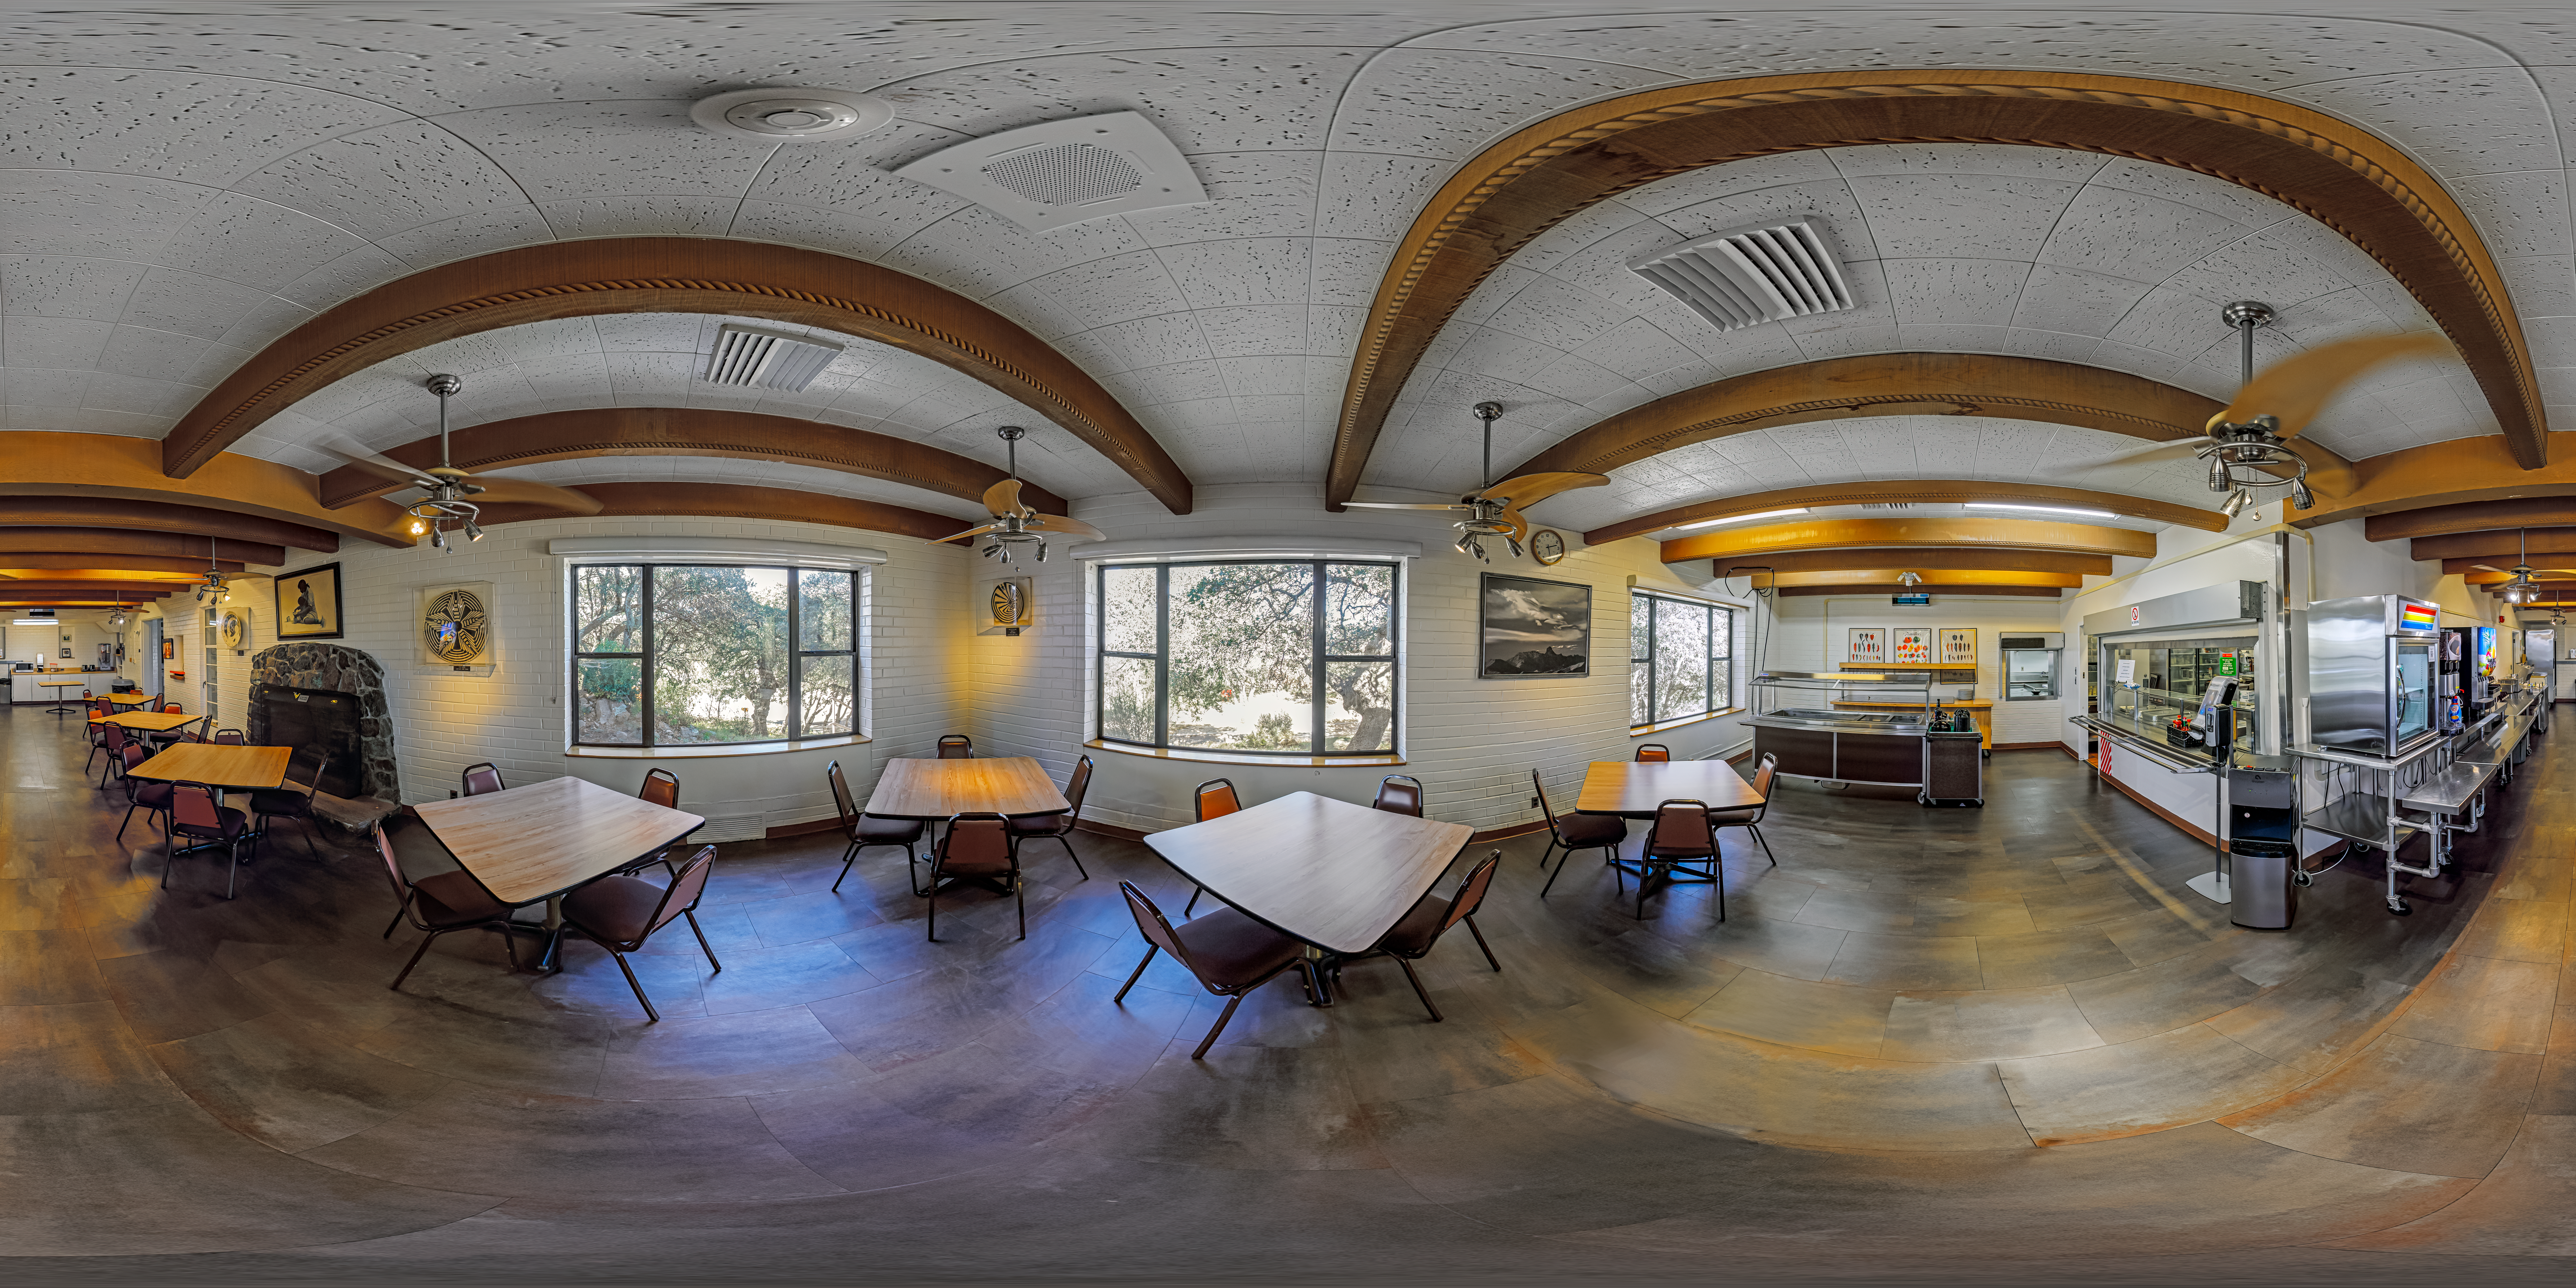

Kitt Peak National Observatory Dining Room 360 Panorama

A 360 panorama view of the dining room at Kitt Peak National Observatory (KPNO), a Program of NSF NOIRLab.

Credit: KPNO/NOIRLab/NSF/AURA/P. Horálek